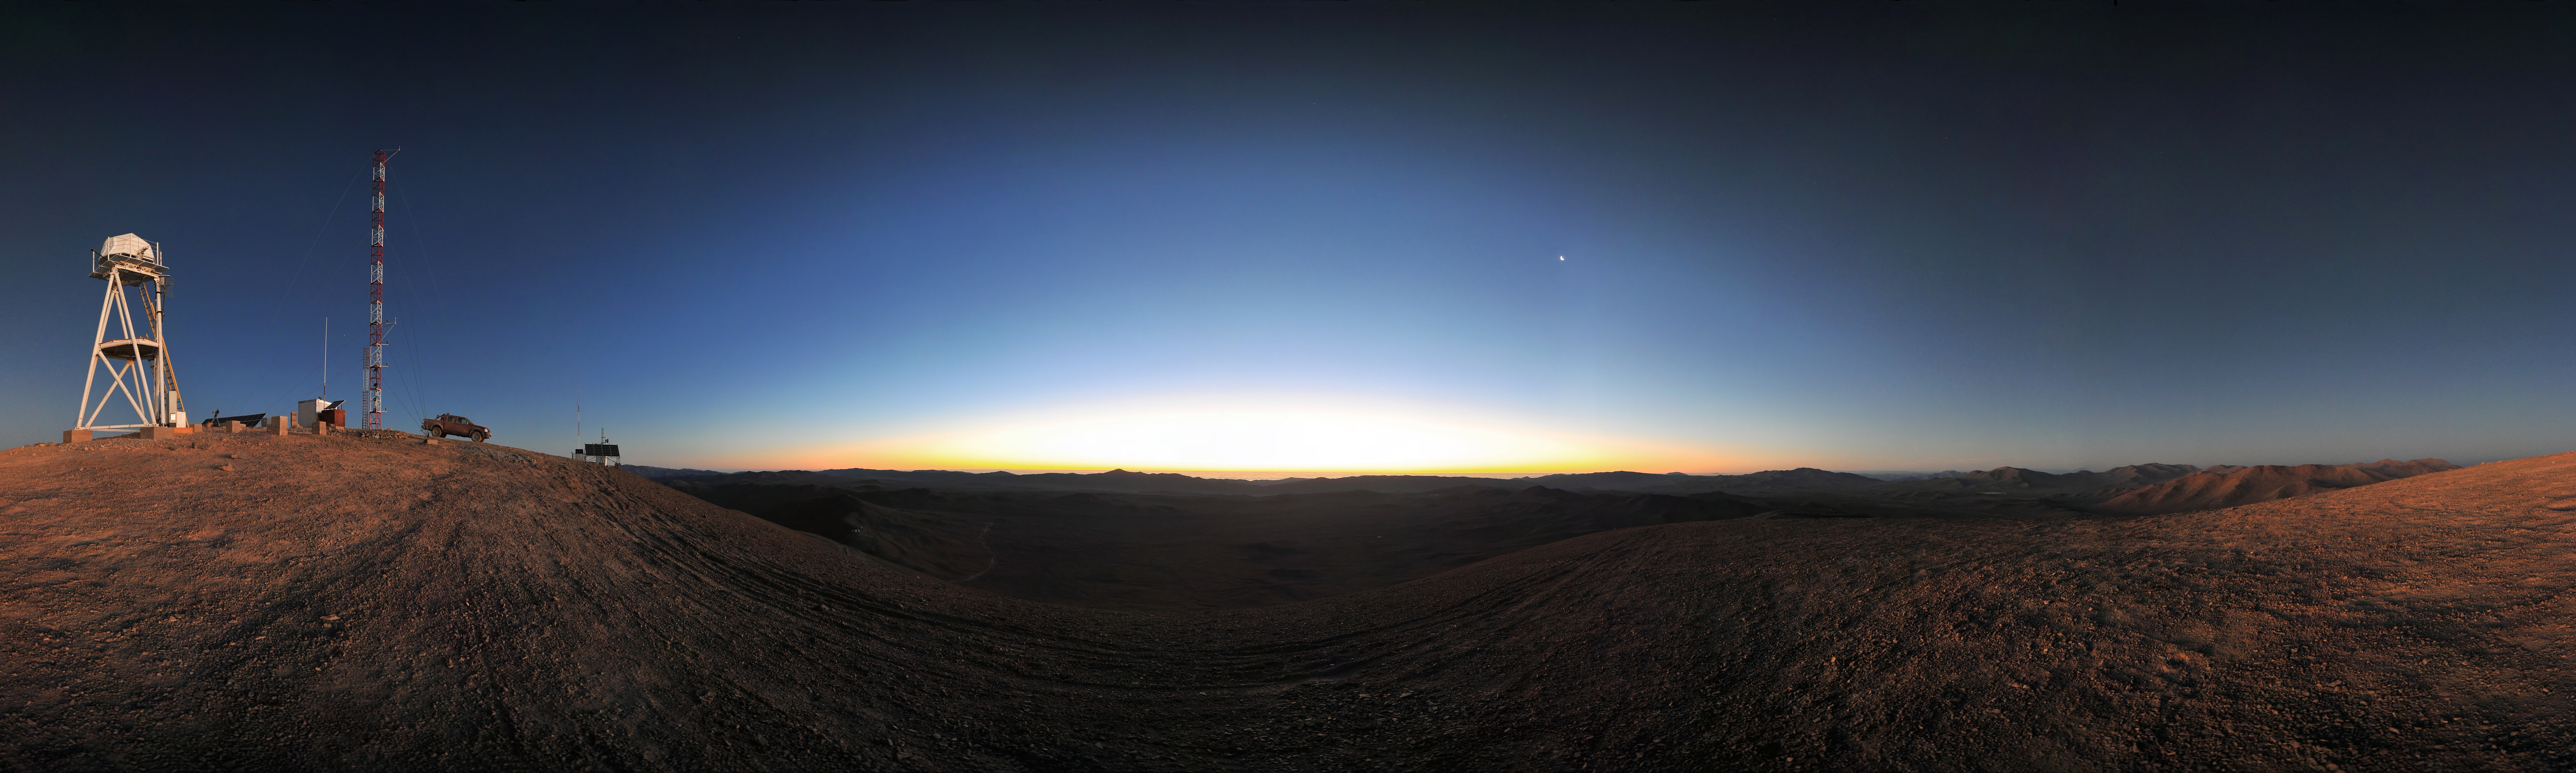

Sun and Moon on Armazones

This sunset 360 degree panorama shows the ESO Astronomical Site Monitor on Cerro Armazones in the Chilean desert, near ESO's Paranal Observatory, site of the Very Large Telescope (VLT). Cerro Armazones was chosen as the site for the planned European Extremely Large Telescope (E-ELT), which, with its 40-metre-class diameter mirror, will be the world’s biggest eye on the sky.

An amazing interactive virtual tour is available here.

Credit: ESO/S. Brunier